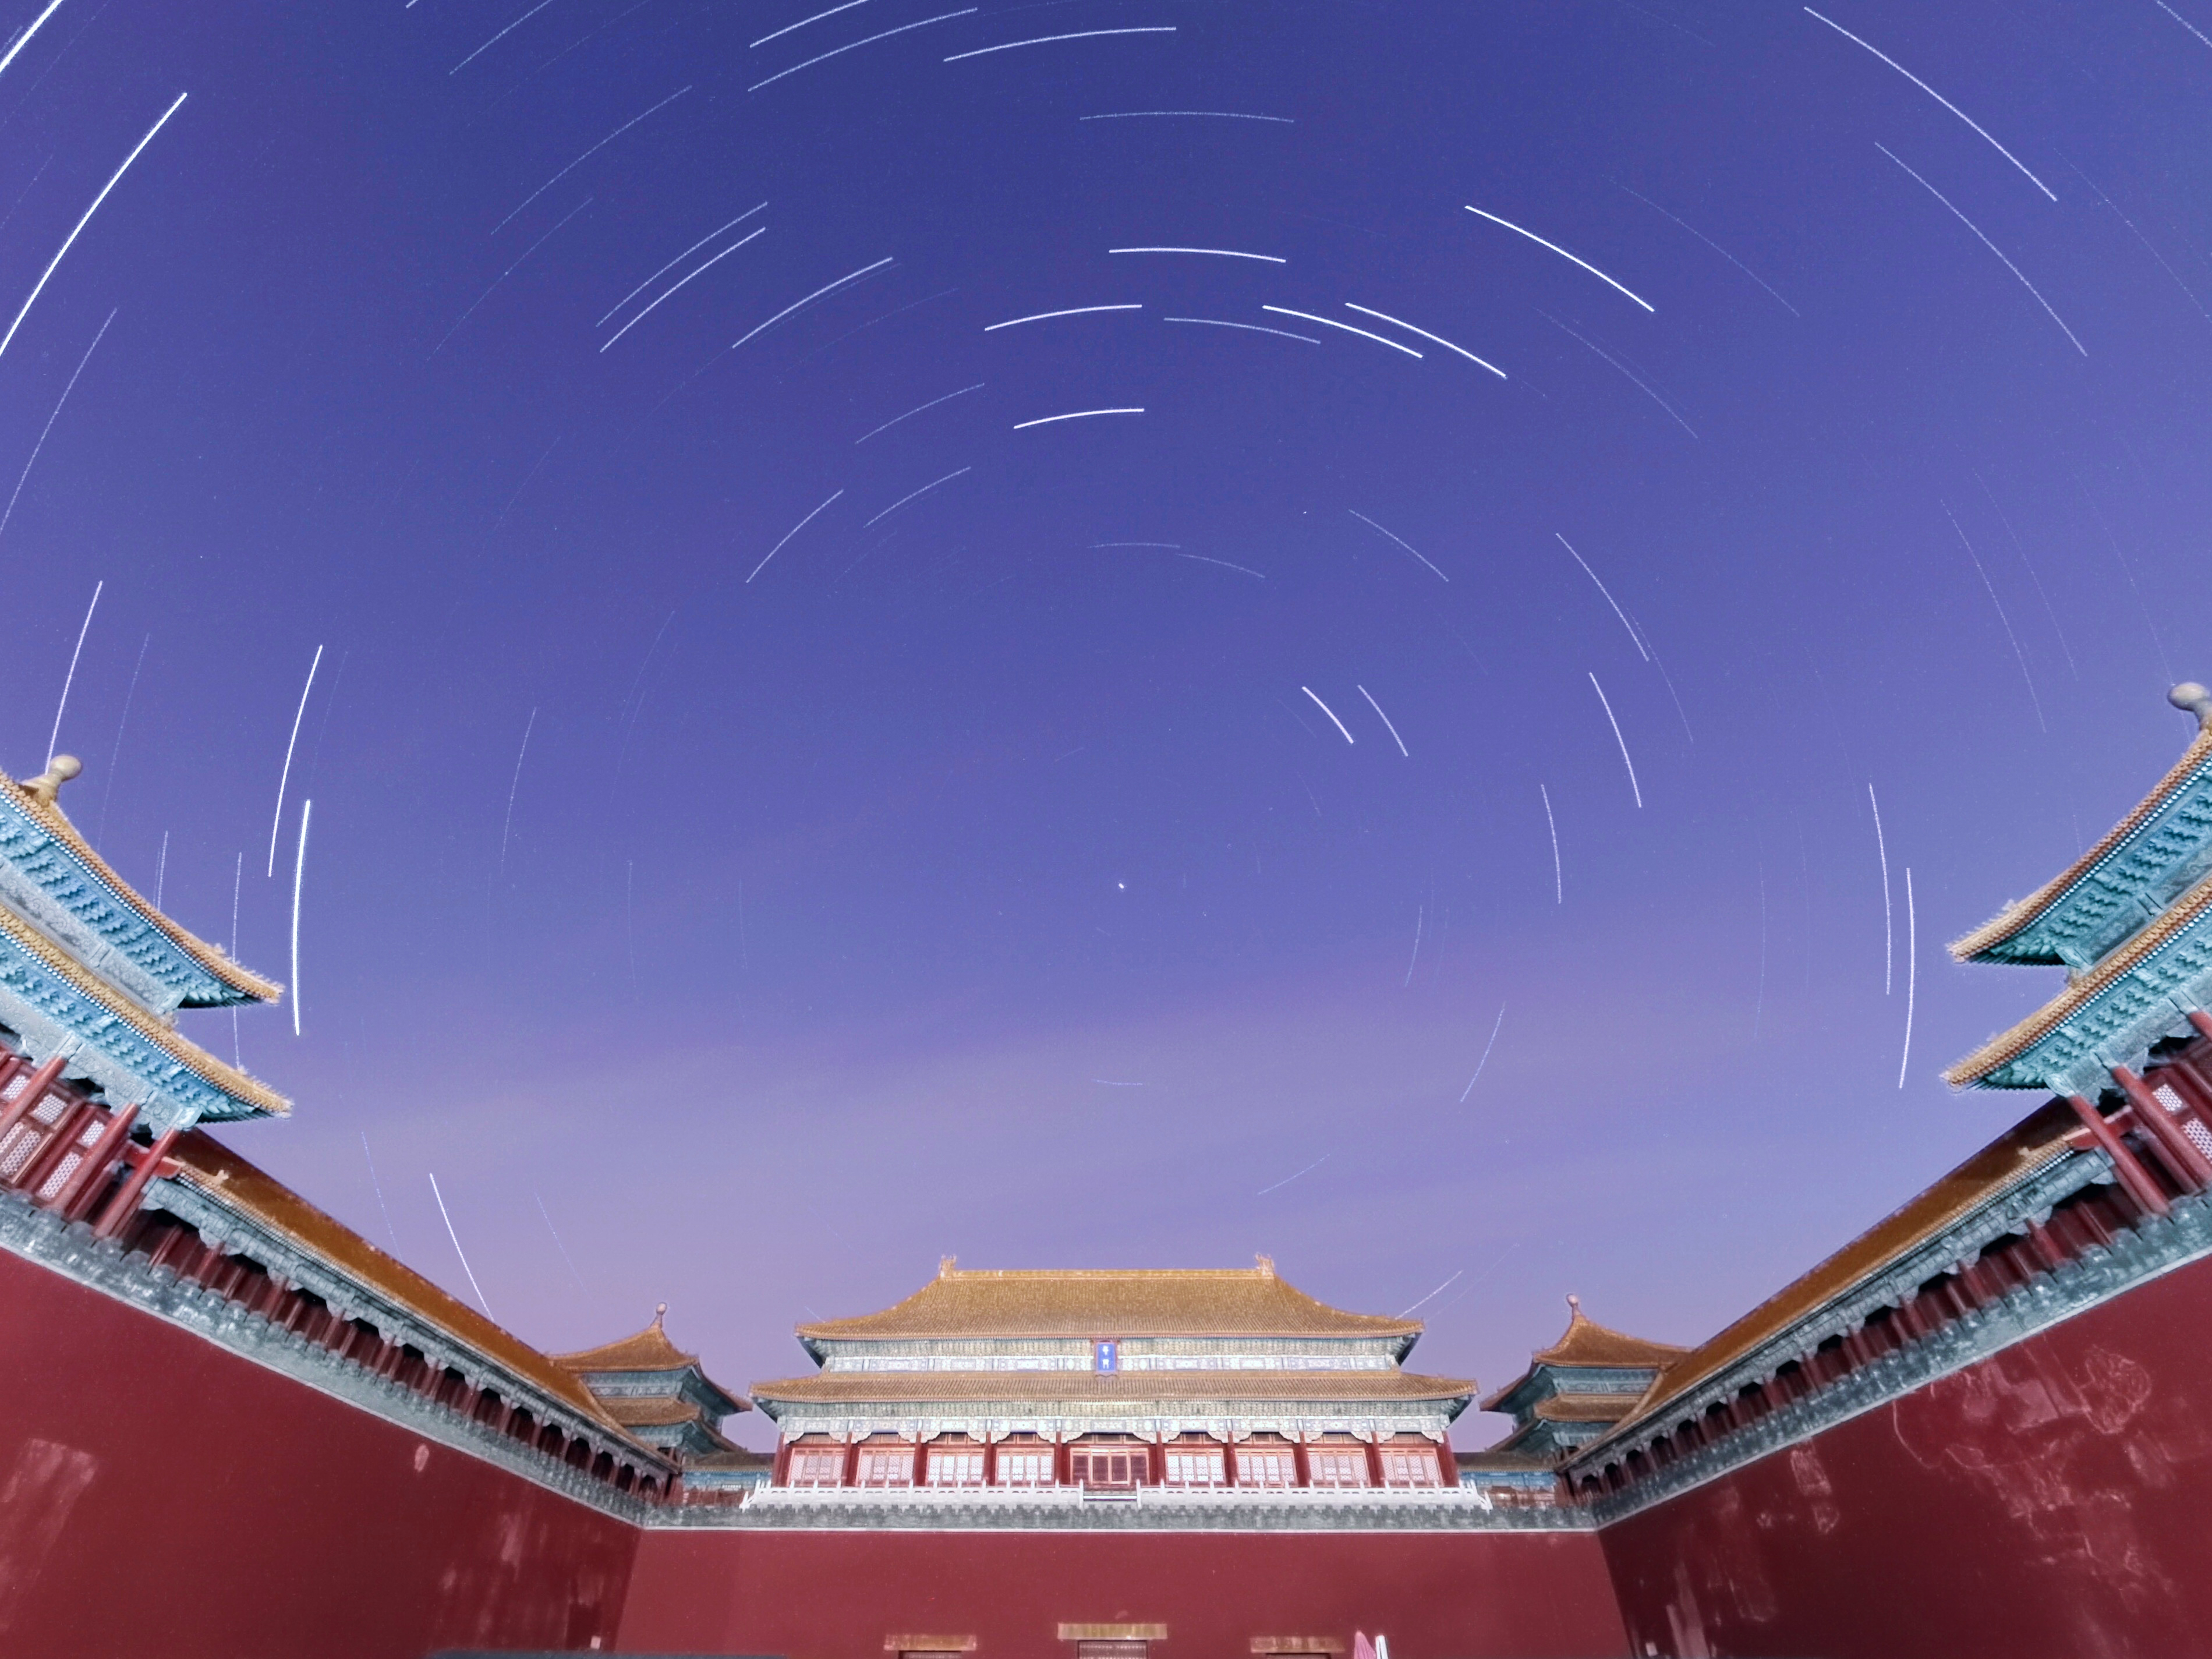

Star Trails of the Forbidden City

Photographer: Stephanie Ziyi Ye
Country: China

Beneath the celestial ballet of star trails that weave their way across the night sky, the Beijing Forbidden City stands as a testament to ancient celestial connections in this image captured in March 2022. Designed with a cosmic alignment in mind, the palace echoes the orientation of the North Star, also known as Polaris, a celestial anchor that has long guided navigators and symbolised steadiness in the sky. It was believed that the Emperor embodied the earthly representation of this pole star, a bridge between the realms of heaven and earth. In this harmonious one-hour exposure captured with a smartphone, the streaks of stars trace their nightly journey across the firmament, converging toward the North Star, reflecting the precision of both architectural design and celestial paths. The image receives an honourable mention in the category of Still images taken exclusively with smartphones/mobile devices.

Also see image in Zenodo: https://doi.org/10.5281/zenodo.10360019

Credit: Stephanie Ziyi Ye/IAU OAE (CC BY 4.0)